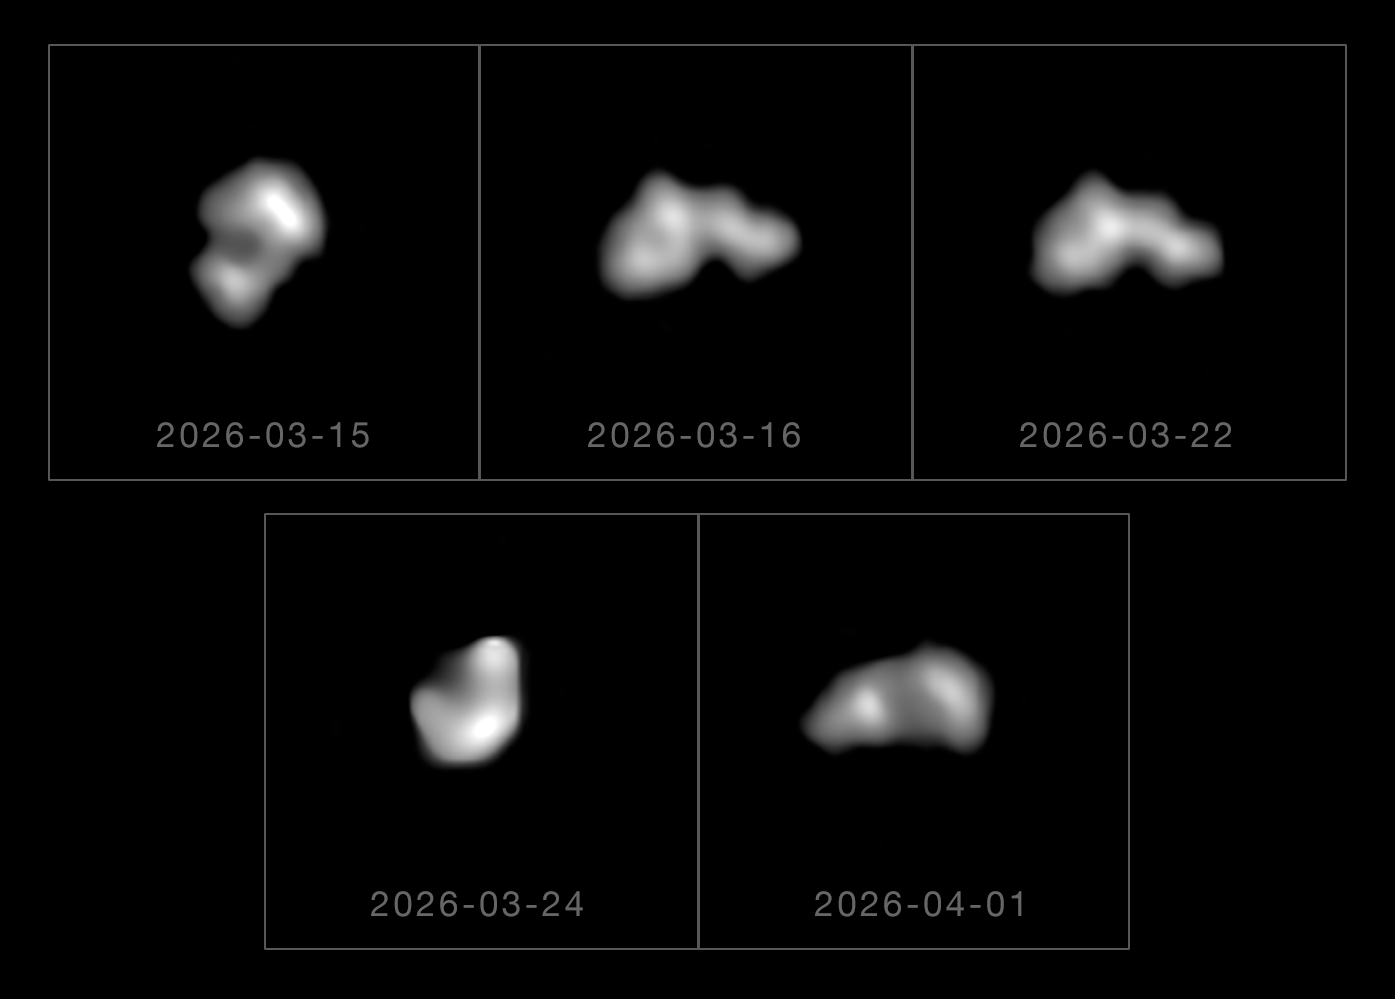

Unmasking an unusual asteroid

Today's Picture of the Week depicts different angles of a very peculiar asteroid named (44) Nysa. Asteroids are leftovers from the formation of planets in the Solar System, with the majority found in a circular belt between Mars and Jupiter. These rocky bodies come in various shapes and sizes, but new images of (44) Nysa, located at the inner edge of the asteroid belt, reveal an unusual structure unlike anything observed before!

To resolve (44) Nysa’s shape, a team of astronomers used the SPHERE instrument on ESO’s Very Large Telescope in Chile, and SHARK-VIS, an instrument by the Italian National Institute for Astrophysics on the Large Binocular Telescope in the USA. Both instruments use adaptive optics to correct atmospheric blur and obtain crisp images of this asteroid.

The data shows that the asteroid is 80 km across and is composed of three distinct blobs, or ‘lobes’, joined by two narrower sections that encircle the asteroid, or ‘necks’. All previous identifications of asteroids with a neck have been interpreted as ‘bilobates’, having just two lobes, but (44) Nysa has a unique ‘trilobate’ structure.

The team has two possible explanations for how (44) Nysa got its odd shape. Either the asteroid originates from a single object that was heavily deformed though collisions, or is a composite of three objects that impacted and merged, forming necks at the point of contact.

Further research is needed to clarify which hypothesis holds true, but for now astronomers are delighted to have determined the structure of (44) Nysa, which had long evaded attempts to identify its true nature. The asteroid is named after the mythical birthplace of the ancient Greek god Dionysus, who is associated with theatre and masks. “The name is quite fitting, after the land of a god known for concealing his true nature,” says Kate Minker, lead author of the study announcing the discovery. “We’ve managed to finally unmask (44) Nysa”.

Credit: ESO/K. Minker et al.